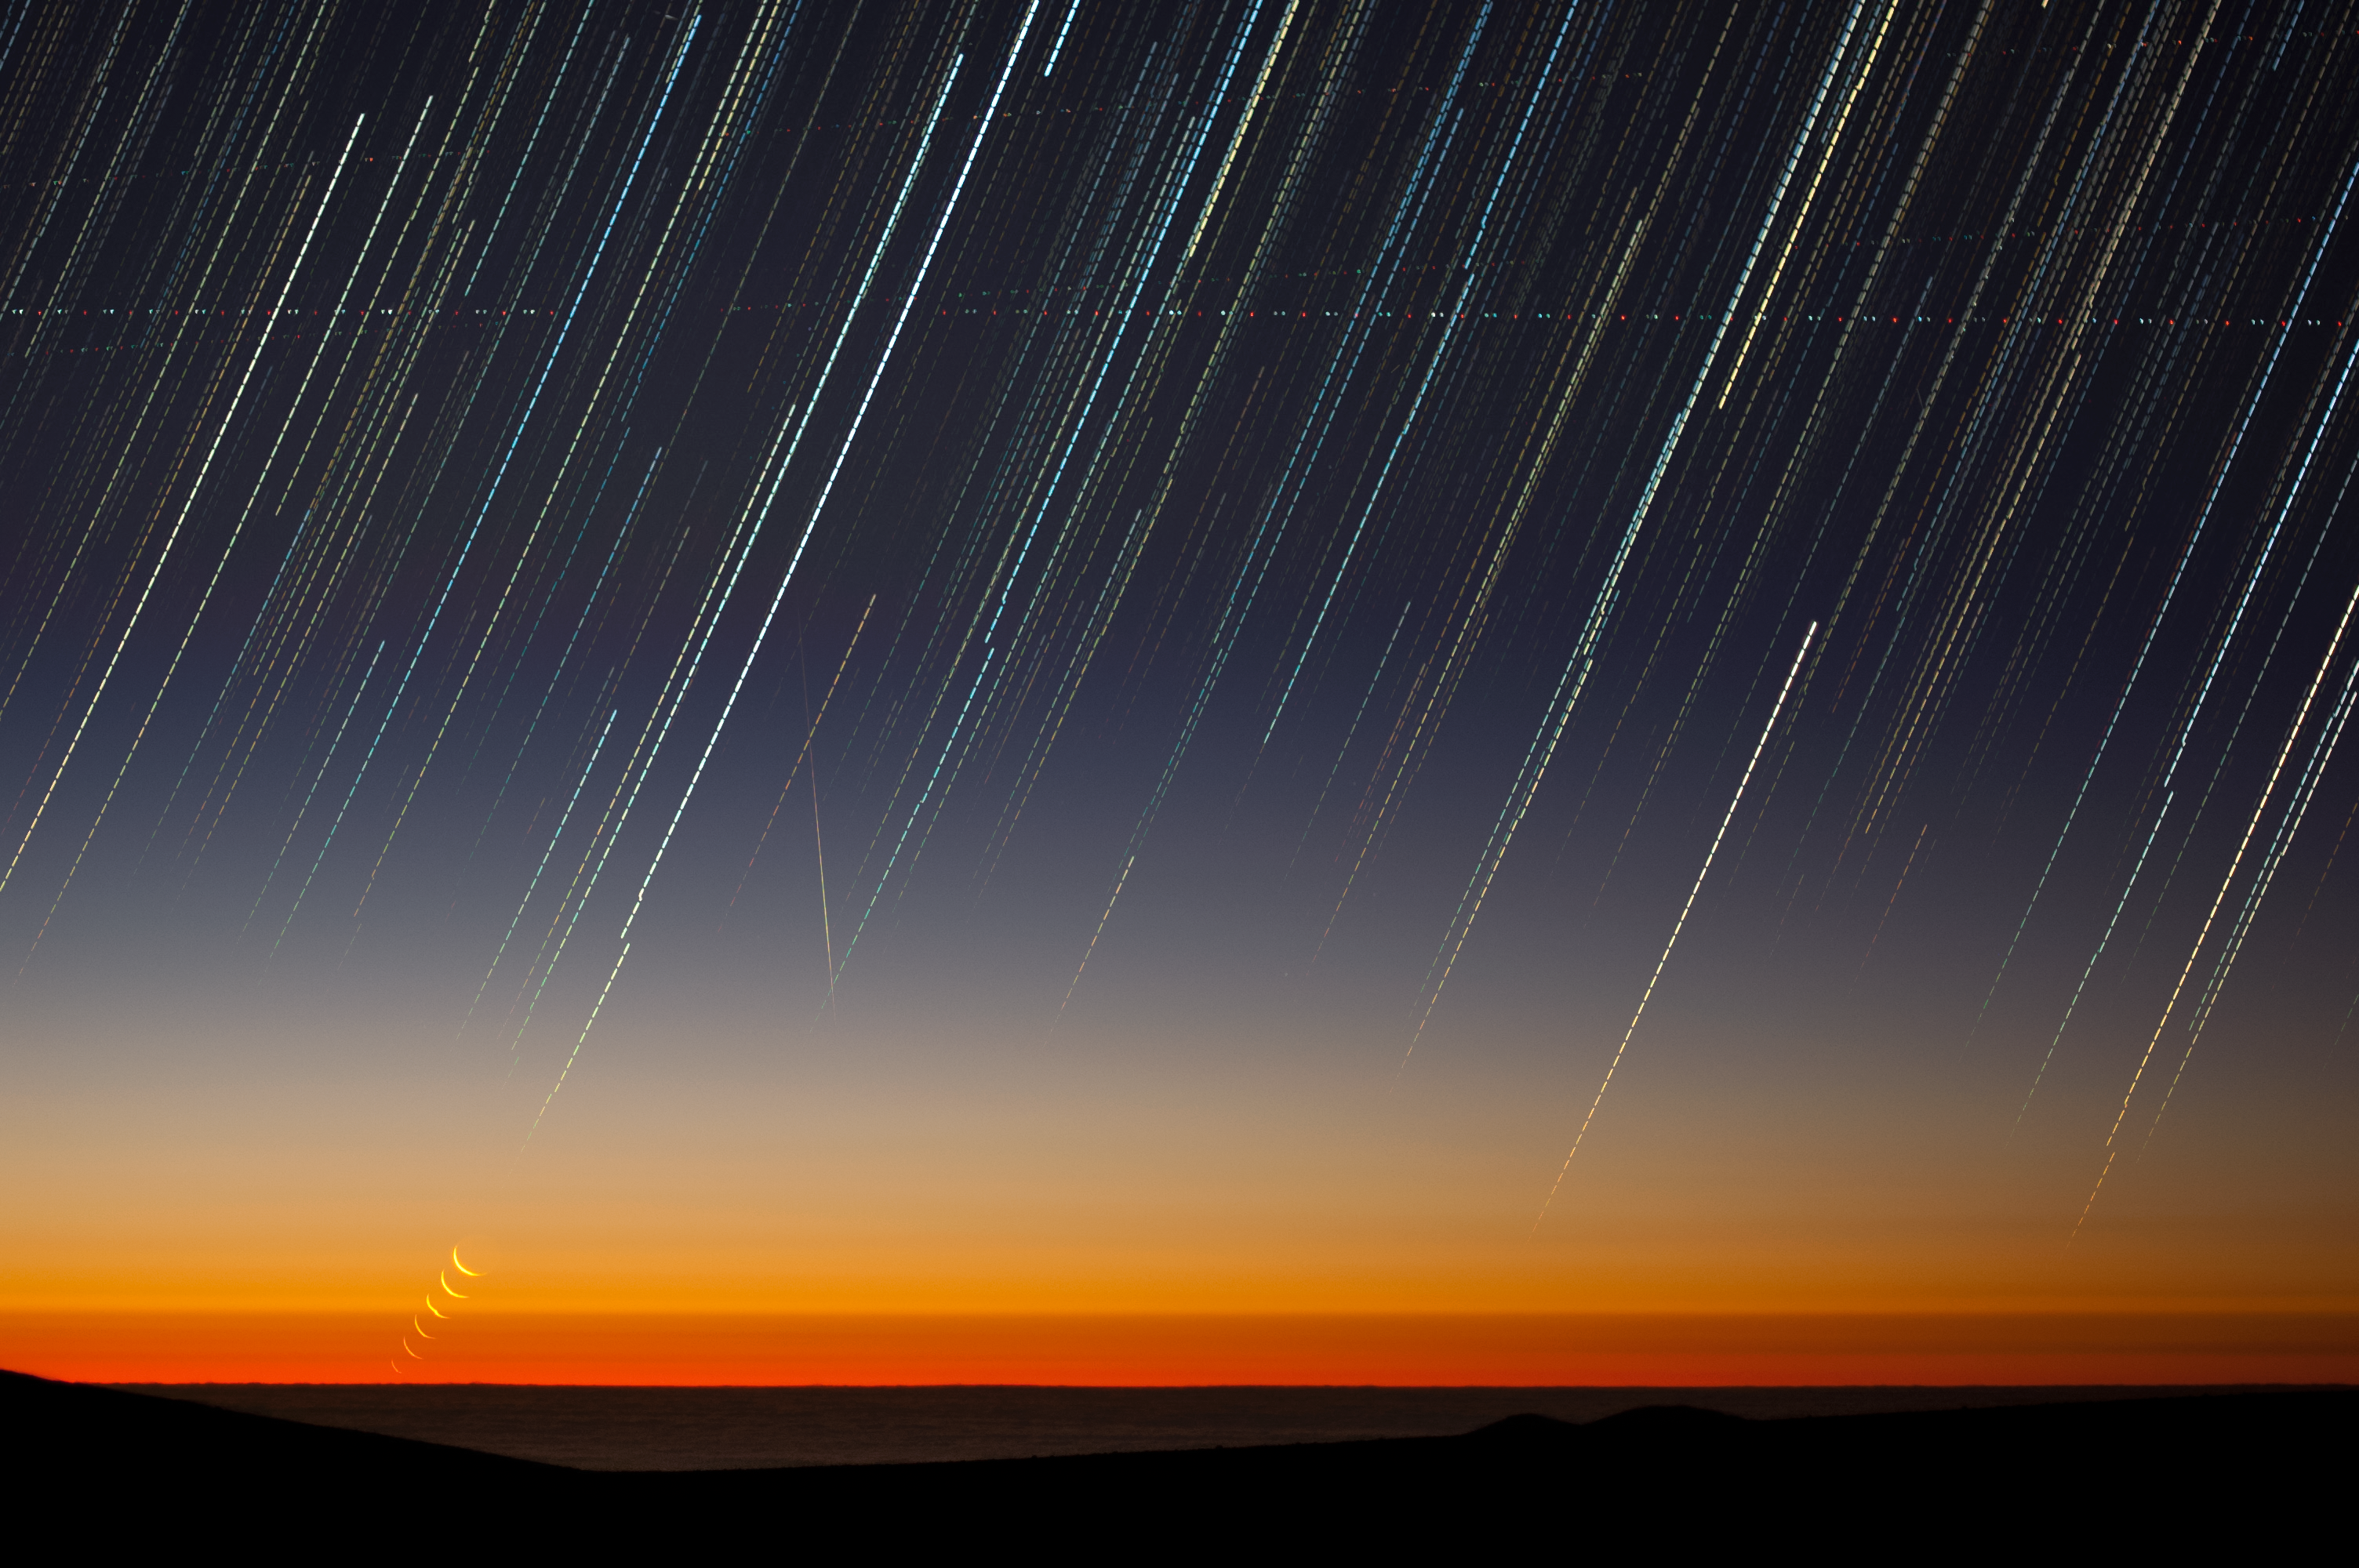

Sunset and moonset

This striking new image shows ESO’s Paranal Observatory in Chile soon after sunset. The last rays of the day create a spectacular orange haze as they pass through the dusty lower levels of the atmosphere, setting a perfect scene for this picture of the week.

In this long exposure image we can see star trails caused by the movement of stars across the sky as the earth rotates. These tracks look a little like dotted lines, an effect caused by combining a number of individual shots taken with short gaps in between. The crookedness at the bottom of the star trails is due to the camera moving out of place.

The path of the crescent Moon can also be seen towards the lower left of the frame as it slowly sets, appearing to sink into the Pacific Ocean. The moon is not trailed as it was taken with a series of very short exposures.

In the centre of the image a meteor is visible as a vertical streak, and the blinking lights of various planes can be seen tracking horizontally across the streaked sky.

This image was taken by ESO Photo Ambassador Gabriel Brammer soon after sunset on January 5, 2011. At the time Gabriel worked as an astronomer at the La Silla-Paranal Observatory, but is currently an astronomer supporting the Hubble Space Telescope at the Space Telescope Science Institute in Maryland, USA. This image was one of Brammer’s first ever night shots of Paranal, and remains one of his favourites.

Credit: ESO/G. Brammer